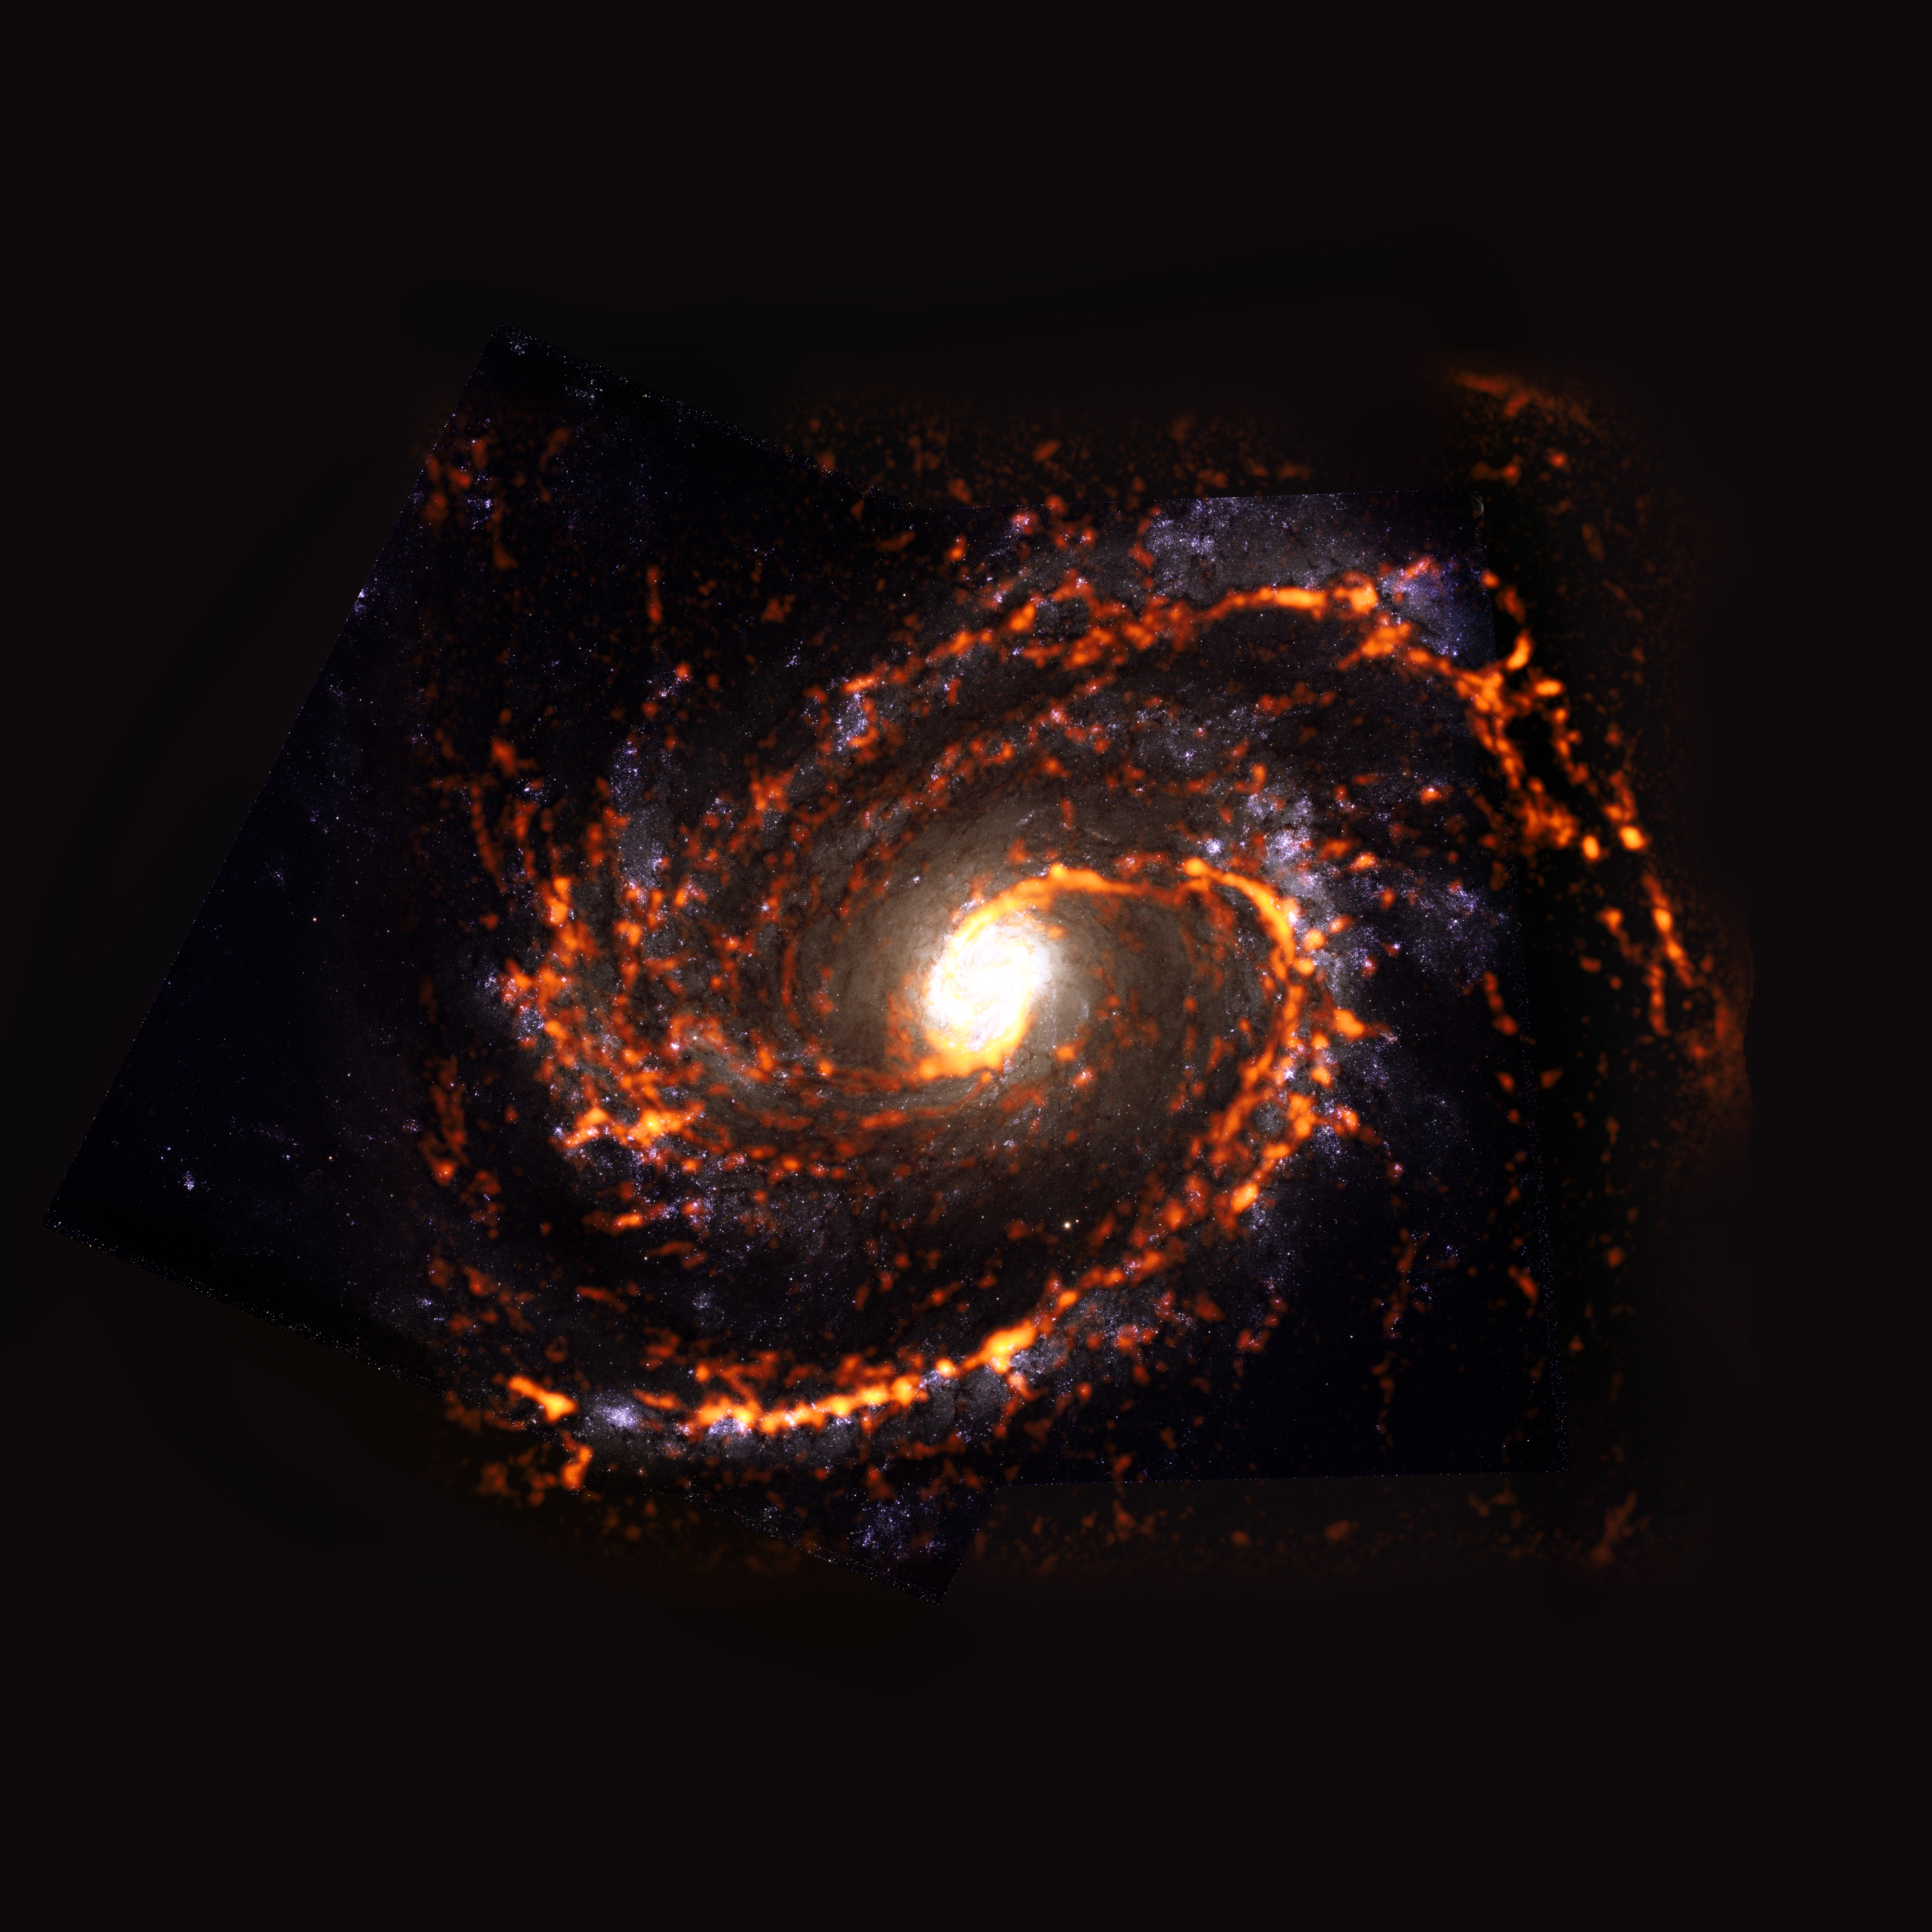

PHANGS-ALMA Survey: NGC4321

During the PHANGS survey of nearly 100 galaxies in the nearby Universe, the team observed NGC4321, a galaxy featuring asymmetric morphology. NG4321 is shown here as an ALMA (orange) composite with Hubble Space Telescope (red) data.

Credit: ALMA (ESO/NAOJ/NRAO)/ESA/NASA/PHANGS, S. Dagnello (NRAO)